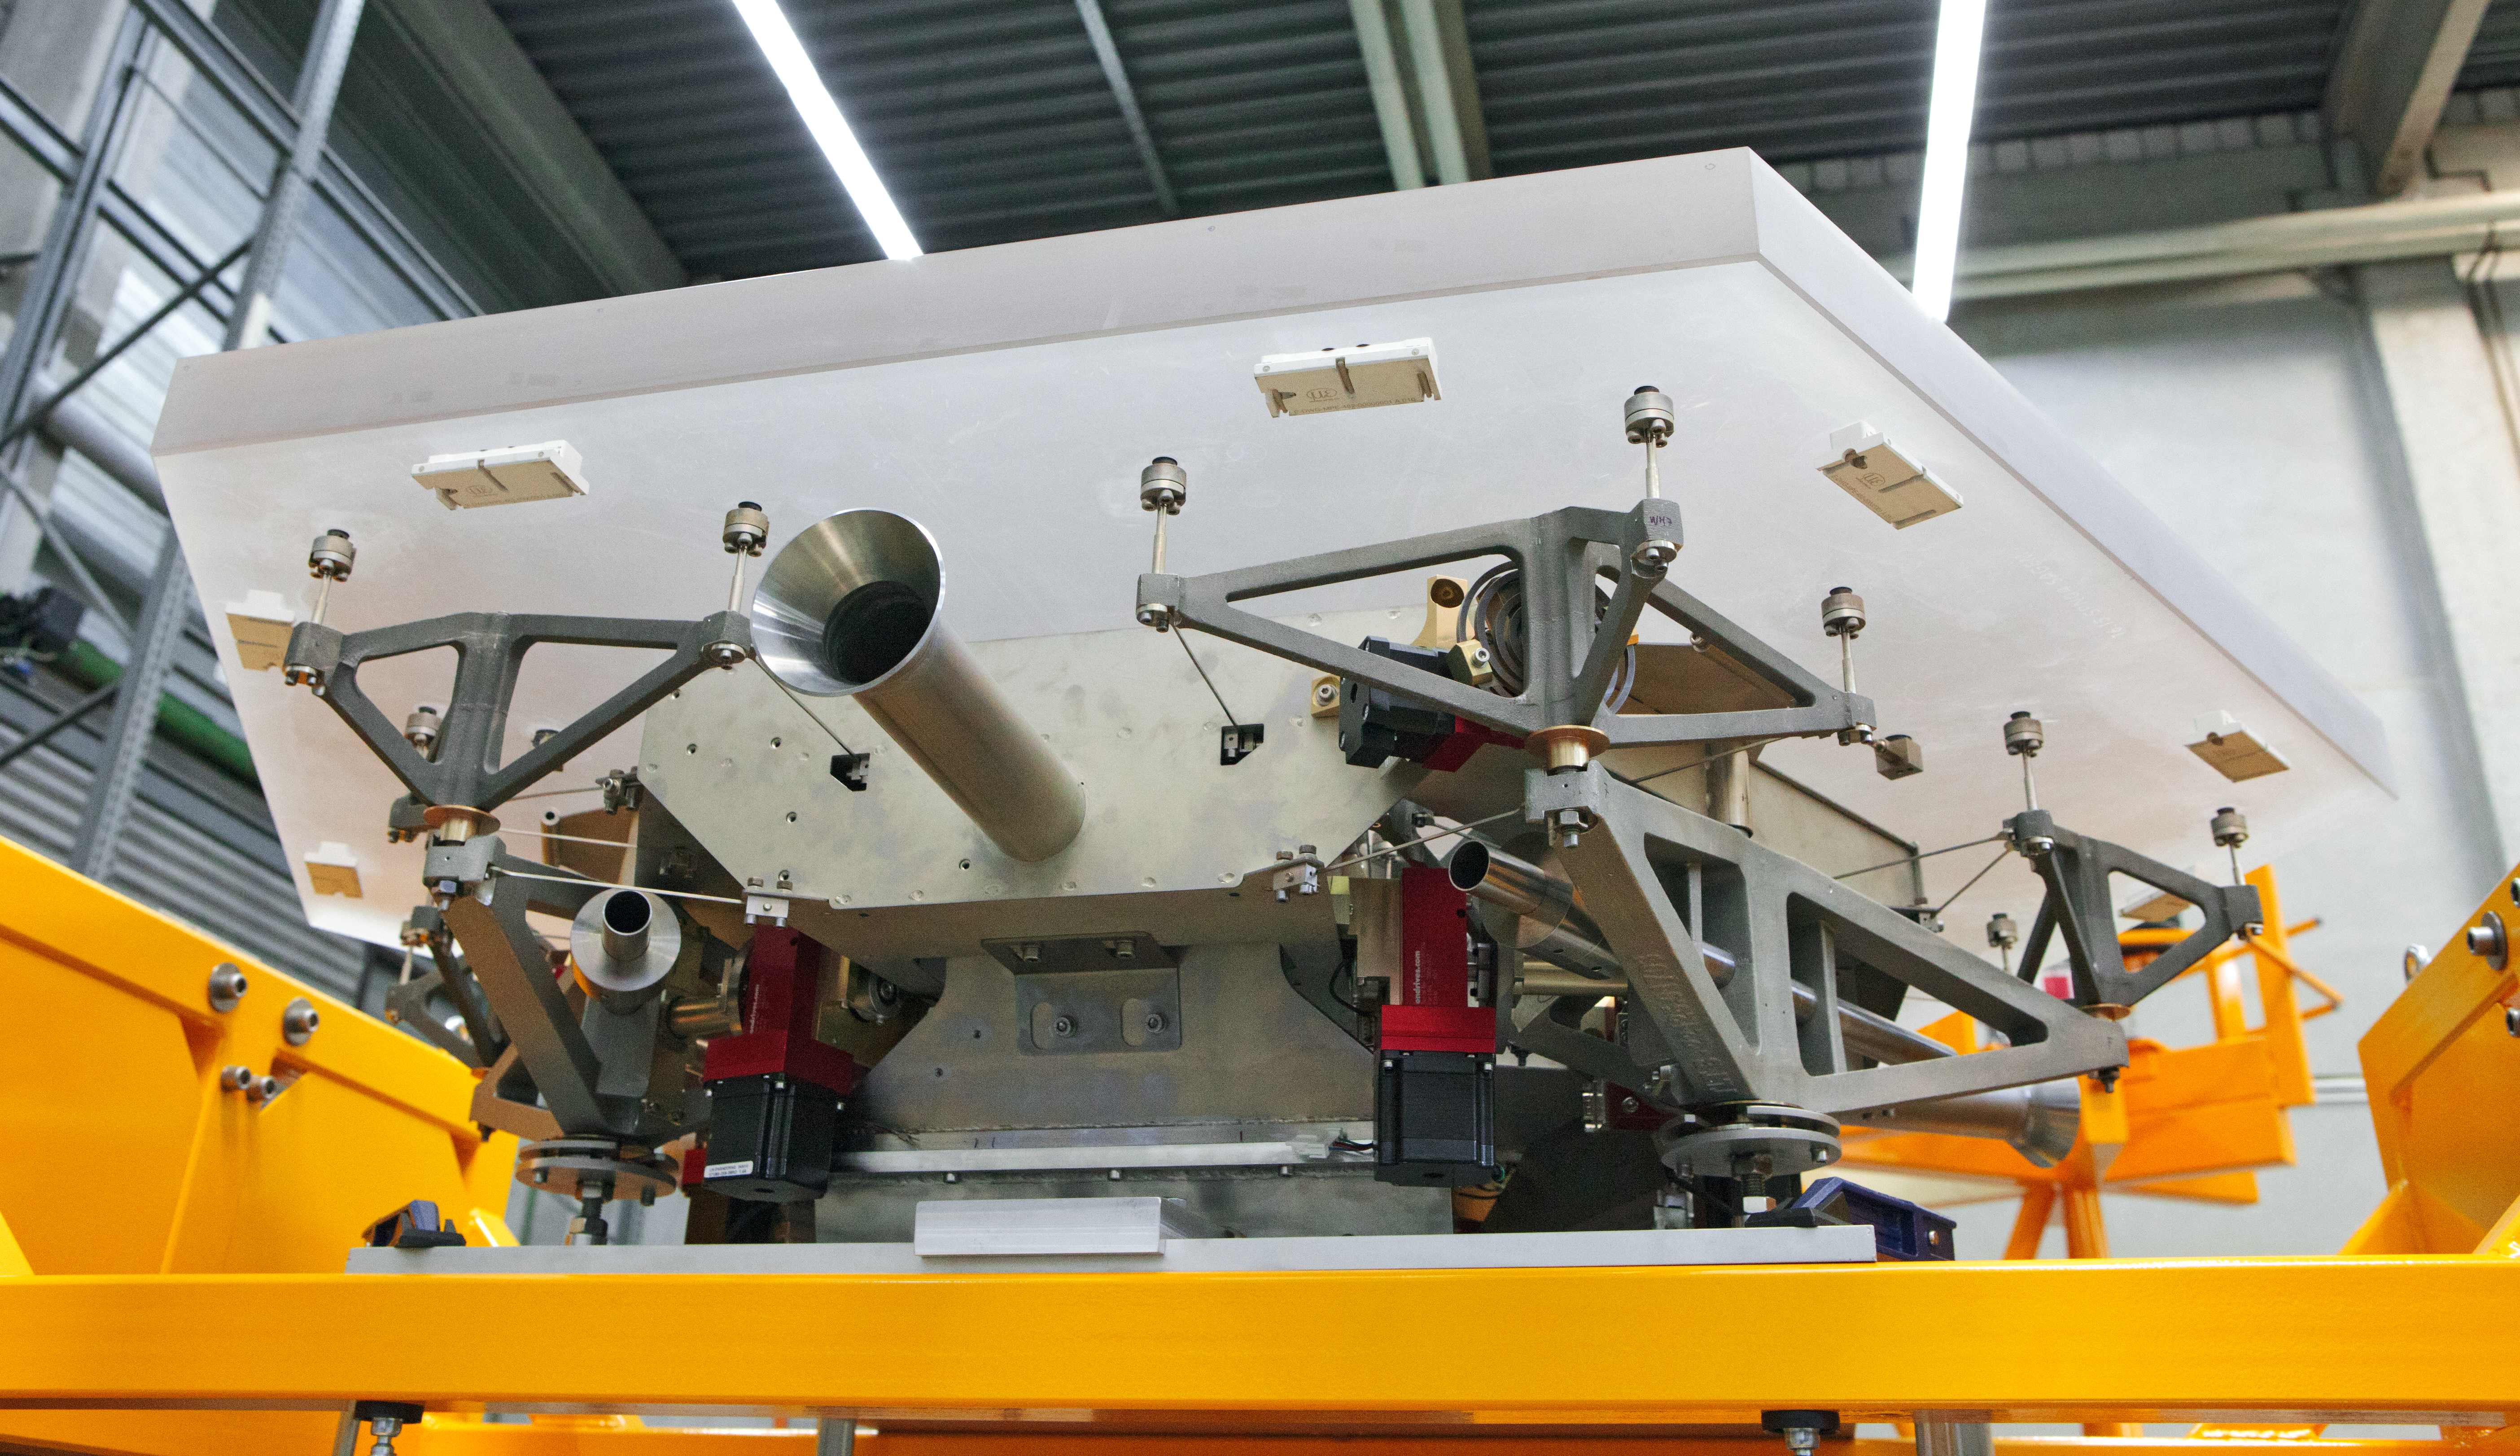

ELT mirror segments being tested

Low-angle view of one segment of the giant primary mirror of the ELT, which was undergoing testing at ESO’s facility in Germany in 2012.

Credit: ESO